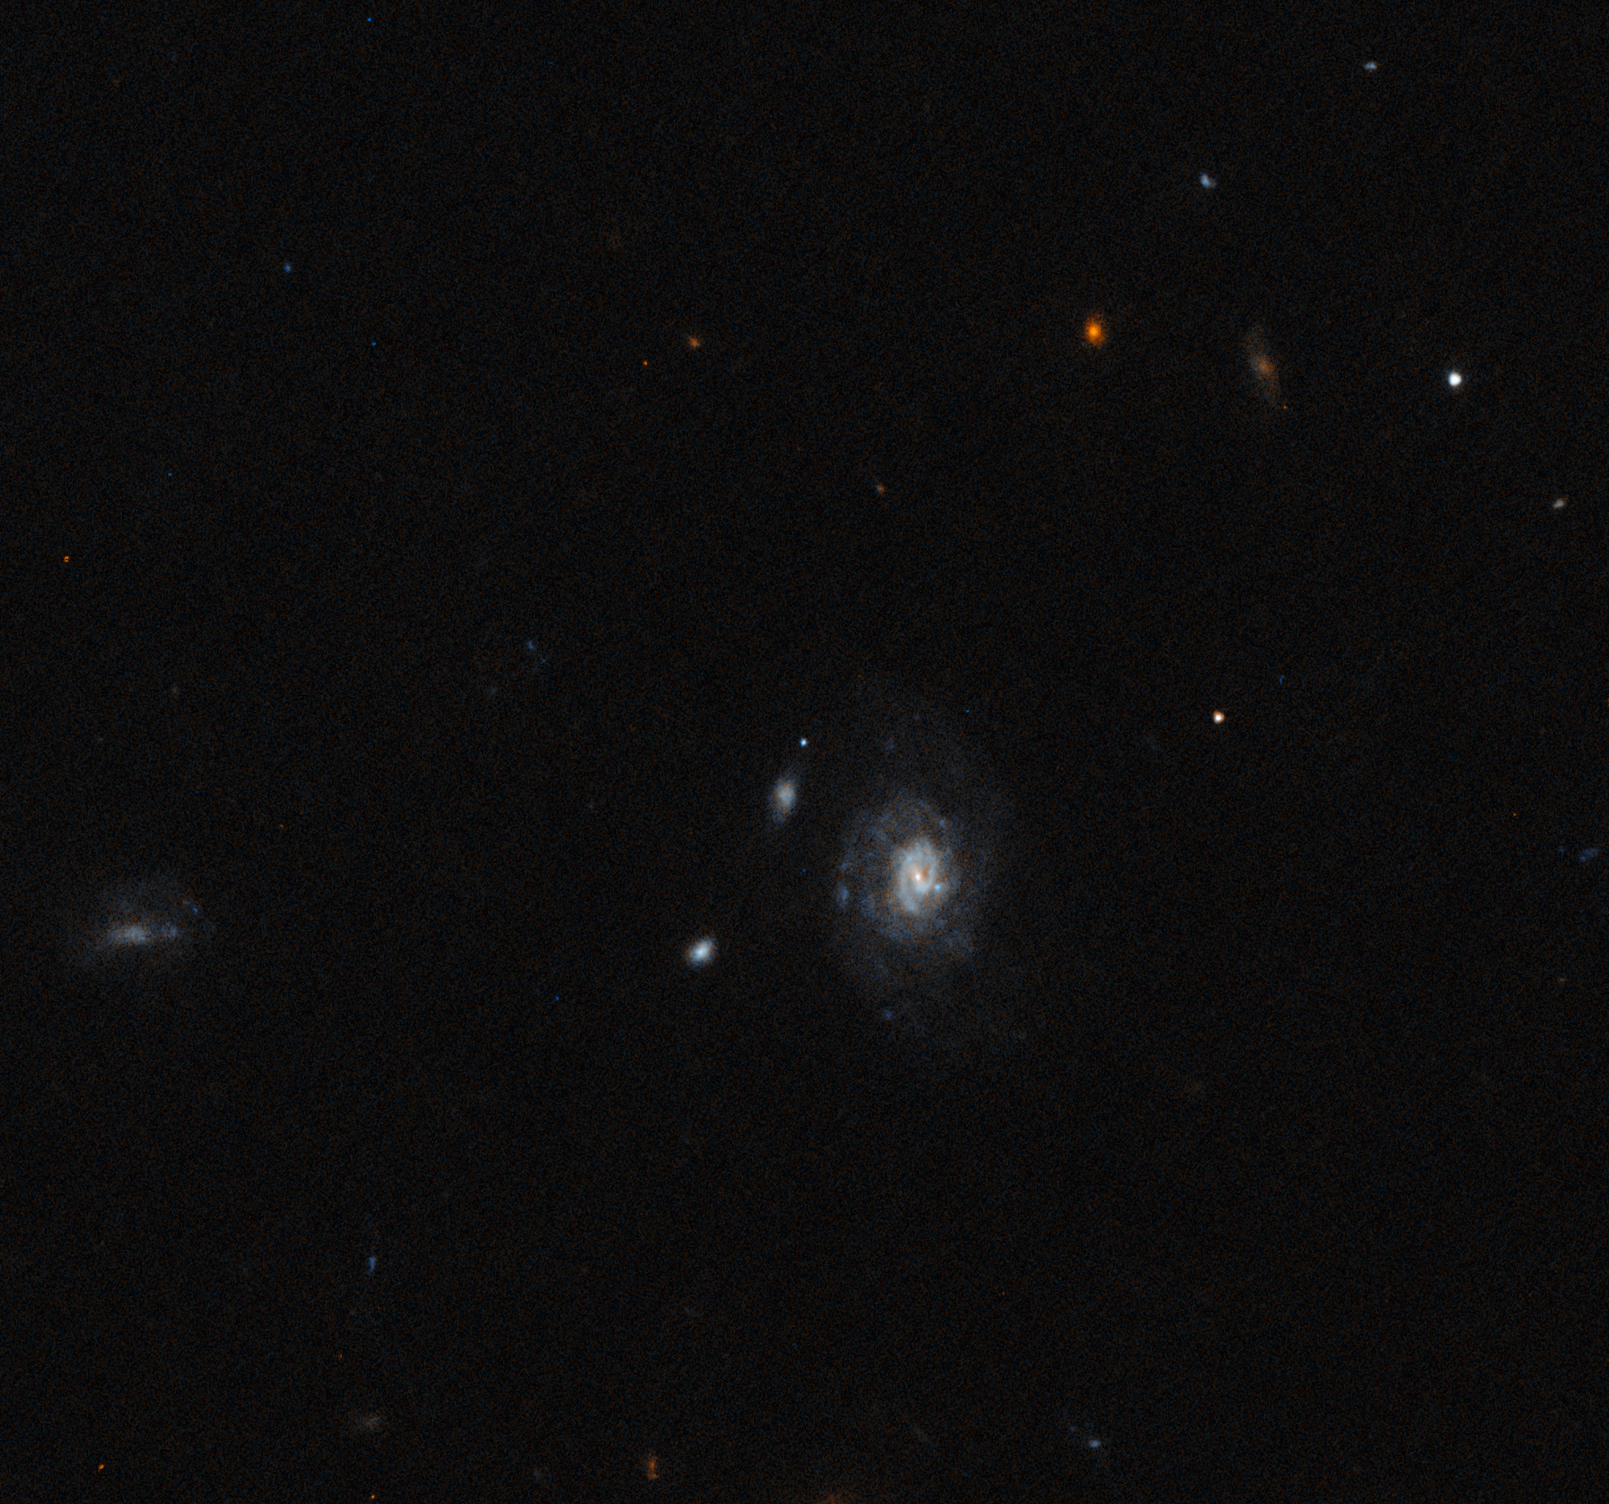

Hubble Observation of ’the Finch’

HST WFC3 observation of the Luminous Fast Blue Optical Transient AT2023fhn (aka ’the Finch’) with a total of 2184 s exposure time on 17 May 2023. AT2023fhn is in the center of the image.

Credit: NOIRLab/NSF/AURA/NASA/ESA/A. Chrimes/M. Zamani